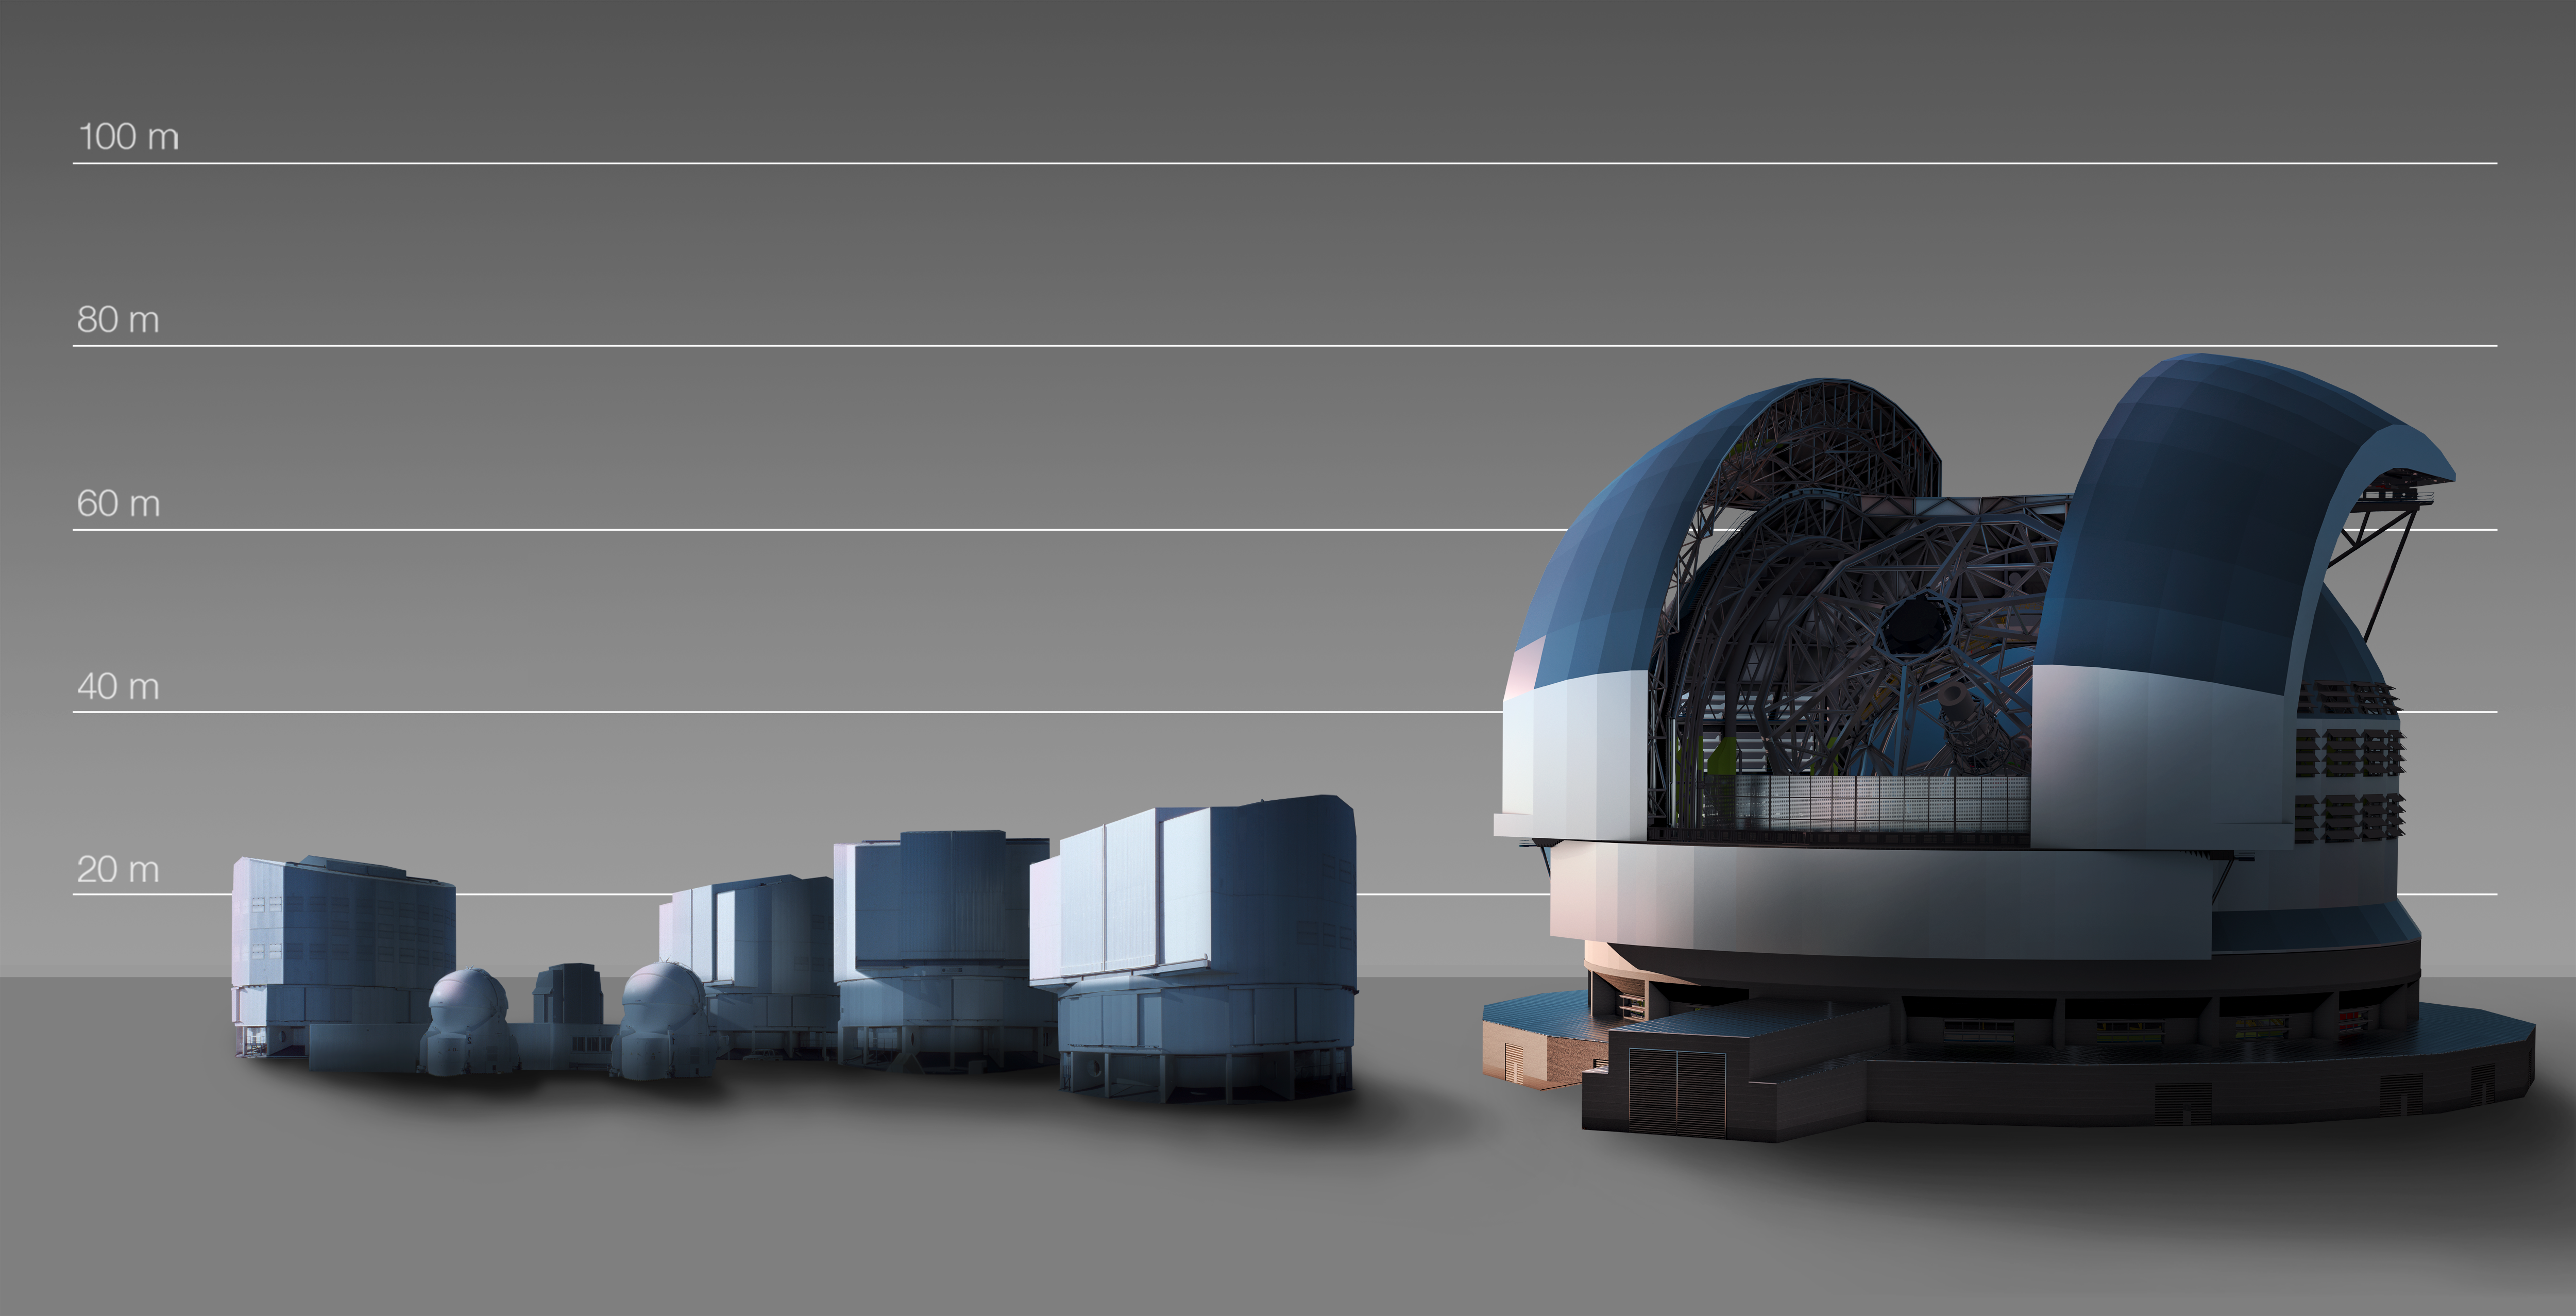

The E-ELT compared to the VLT

This artist's impression compares the E-ELT (right) with the VLT and other telescopes at ESO's nearby Paranal Observatory in Chile.

Credit: ESO